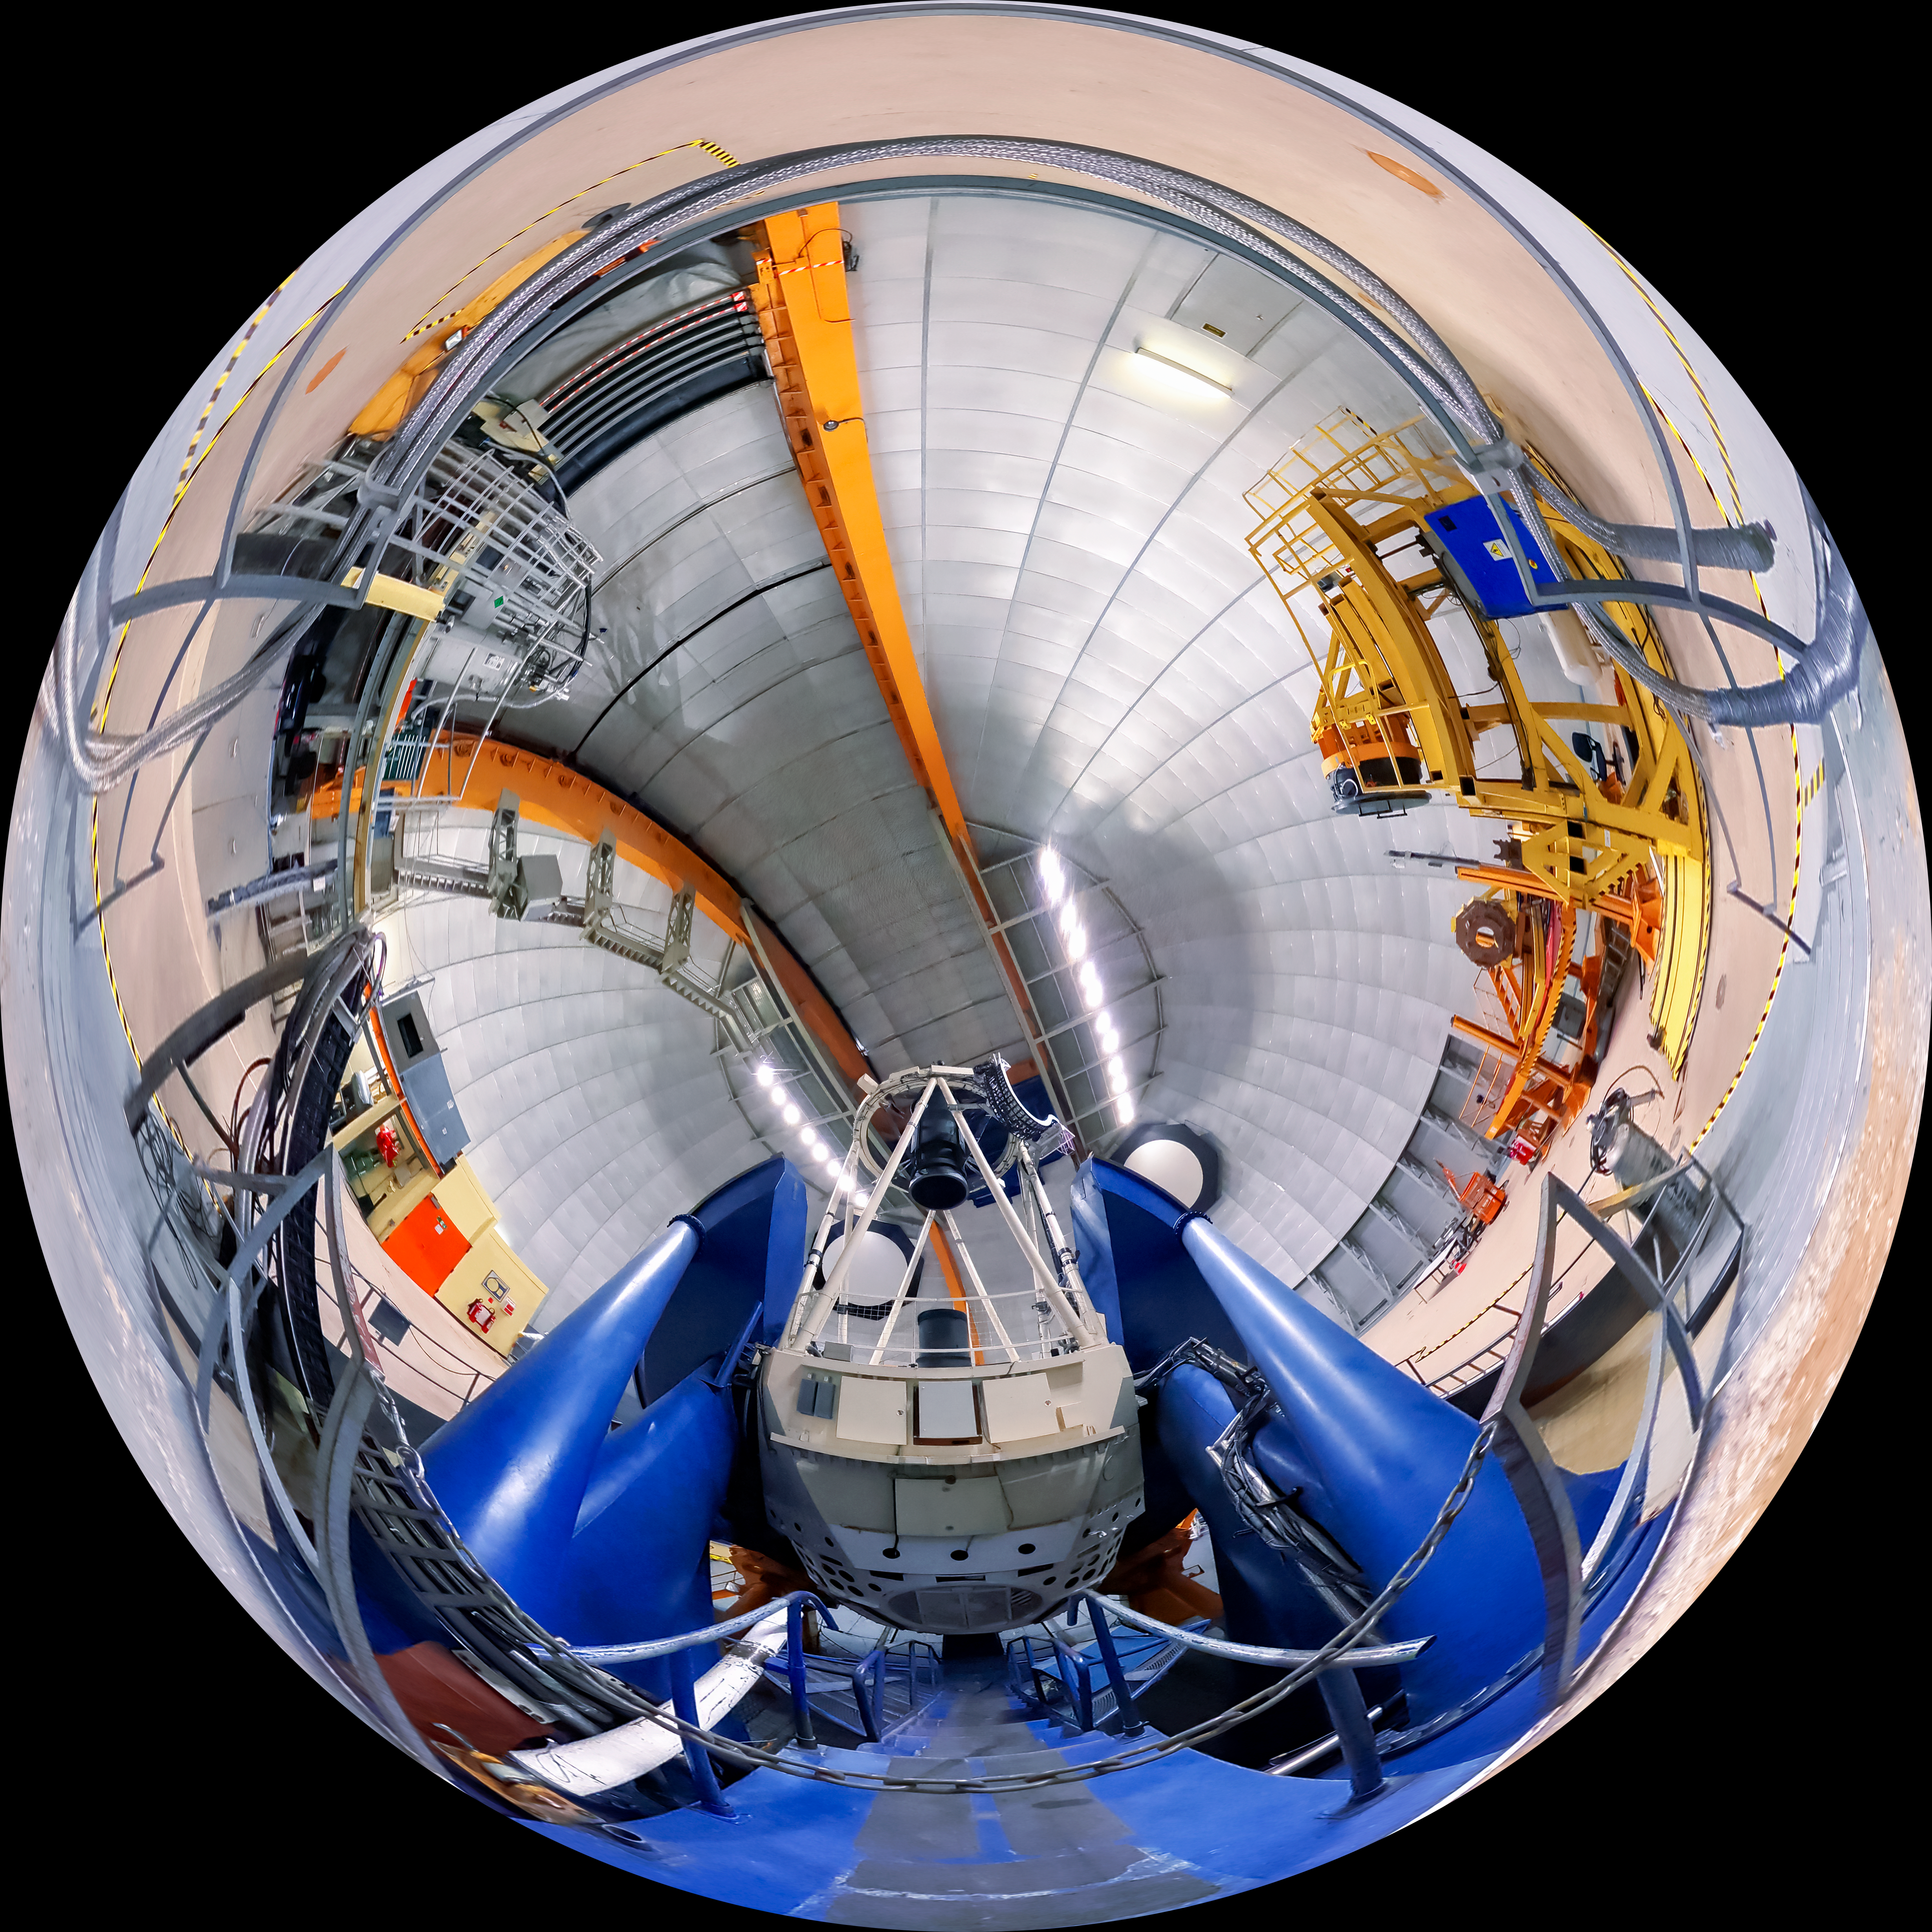

Víctor M. Blanco 4-meter Telescope Panorama

A panoramic view of the Víctor M. Blanco 4-meter Telescope and the dome in which it resides.

Credit: NOIRLab/AURA/NSF